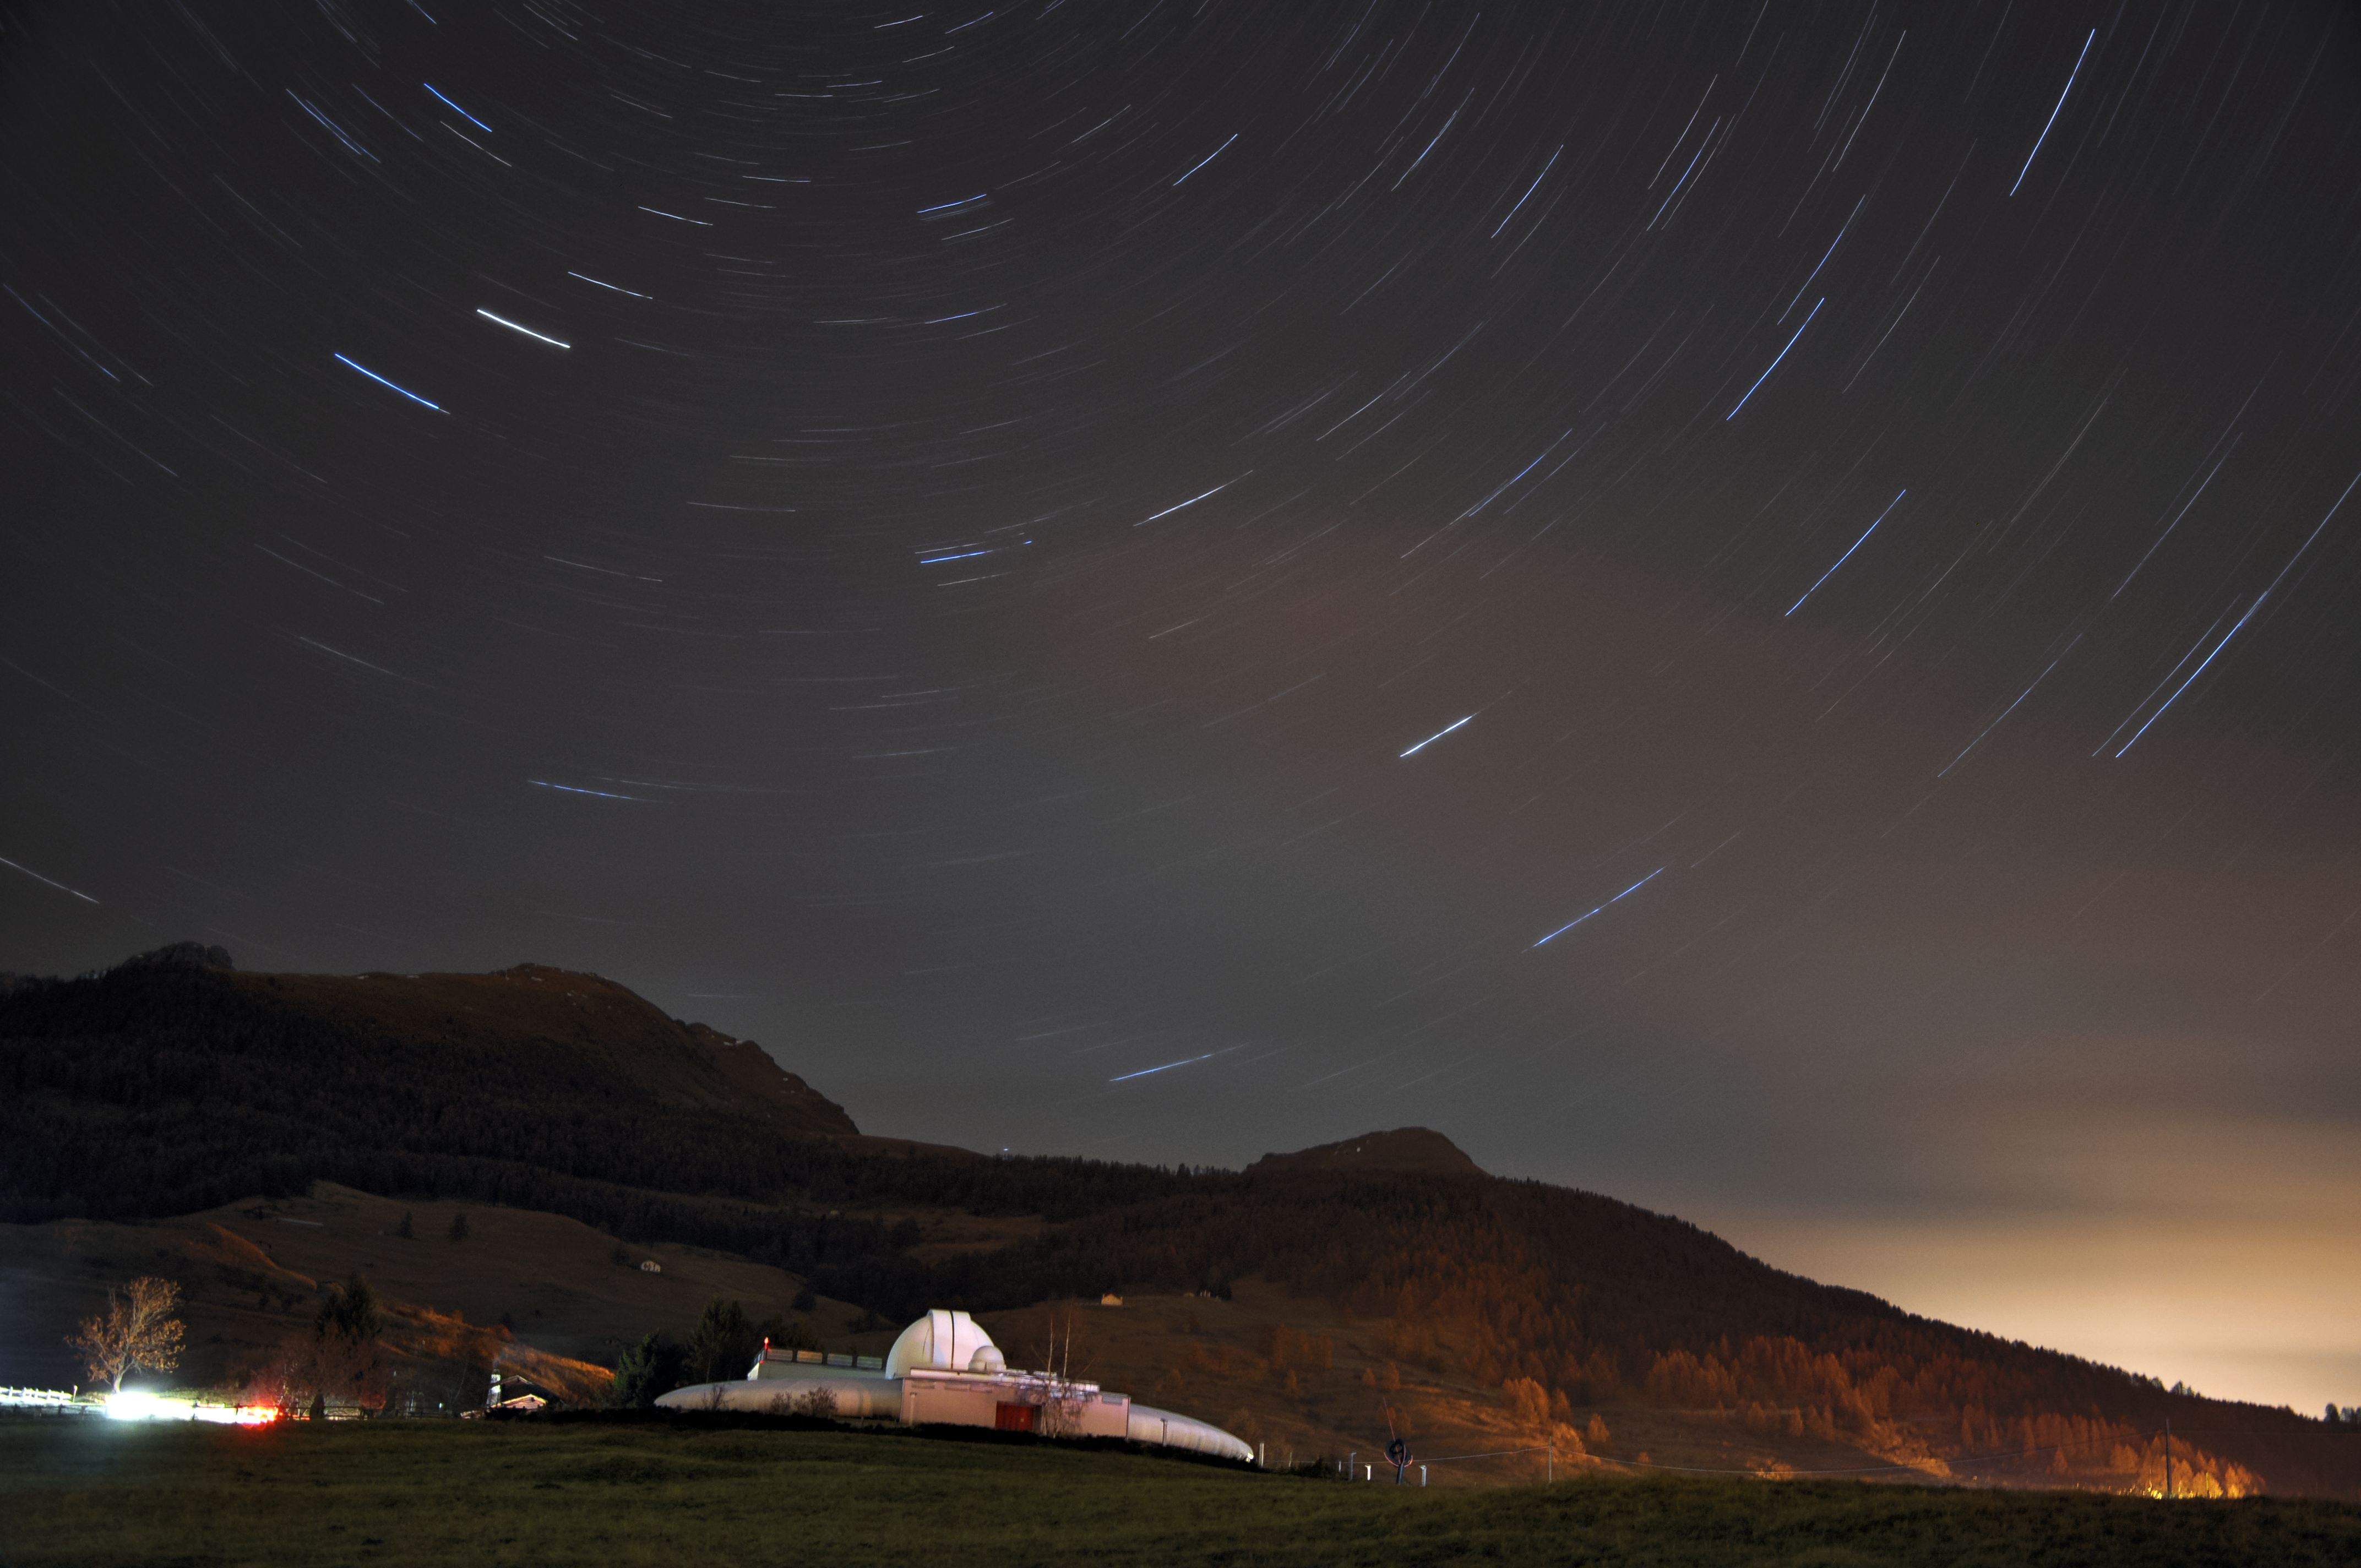

ESO Astronomy Camp 2016

ESO and its Science Outreach Network are collaborating with the science education event organiser Sterrenlab to arrange the fourth ESO Astronomy Camp, being held at the Astronomical Observatory of the Autonomous Region of the Aosta Valley, pictured here. This image was taken by Astronomy Camp 2015 participant Vania Vicenzi. Learn more about the 2016 Camp here.

Credit: ESO/V. Vicenzi